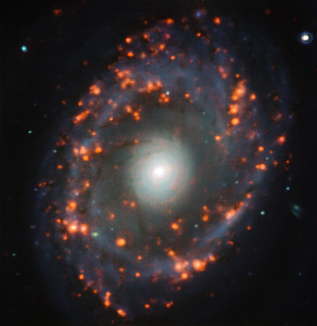

Zooming in on Star Formation

Discovered in the year 1836 by John Herschel, NGC 6902 is a beautiful spiral galaxy located more than 130 million light-years away in the constellation of Sagittarius, the Archer. This image was taken with MUSE, the Multi Unit Spectroscopic Explorer instrument attached to one of the four 8.2-metre telescopes that make up the VLT, and shows the galaxy from a unique perspective. A zoom in towards the galaxy’s centre, the image shows a nuclear ring where the orange glow of intense star formation is visible.

Inside this ring lies a faint and small bar of stars. Researchers found that stars within it are distributed differently depending on their age, with younger stars aligned along the bar and older stars more dispersed. These locations of the young and old stars within the central bar of NGC 6902 confirm predictions made years earlier from simulations and models. This is the first time these predictions of galactic structure were confirmed with observations thanks to the incredible spatial resolution of the MUSE instrument.

Credit: ESO/TIMER survey